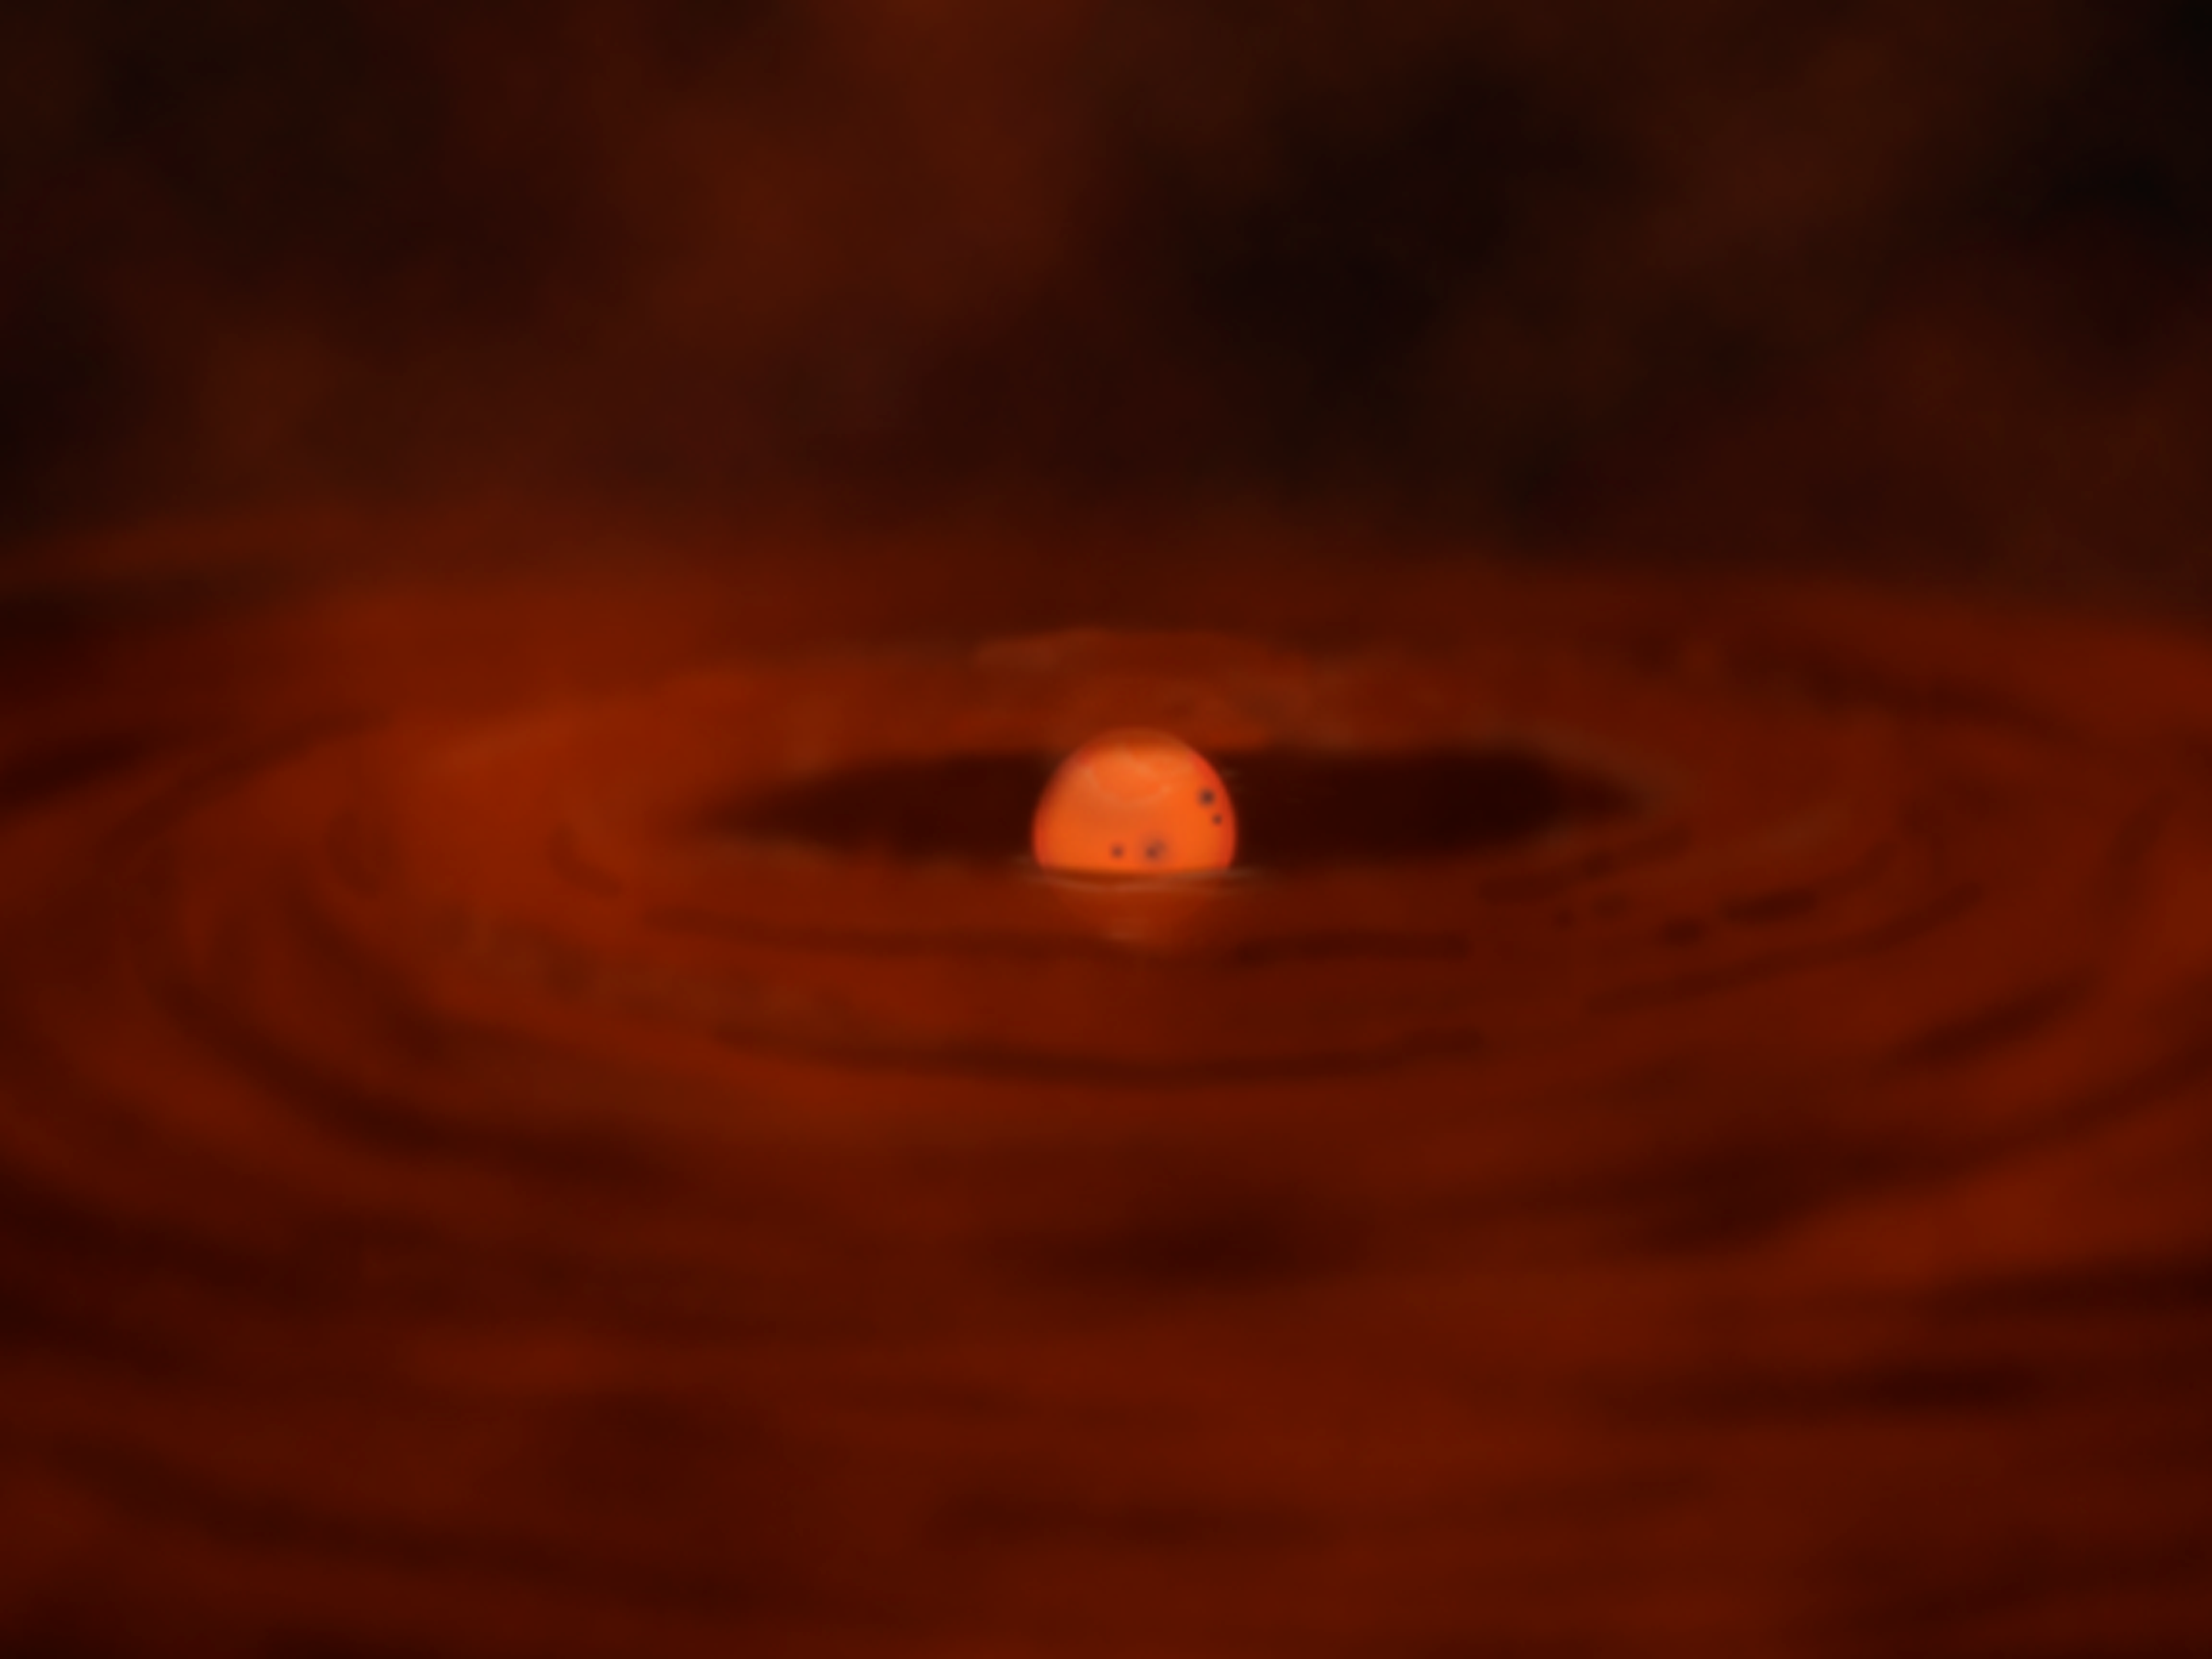

Celestial Beacon Sheds New Light on Stellar Nursery

shows the young star at a quiescent stage early in the birth process. It is surrounded by a circumstellar disk and a shroud of gas and dust. Very little of the star's optical light can escape, so it shines primarily in the infrared part of the spectrum.

Credit: Gemini Observatory/NSF/AURA/J. Lomberg